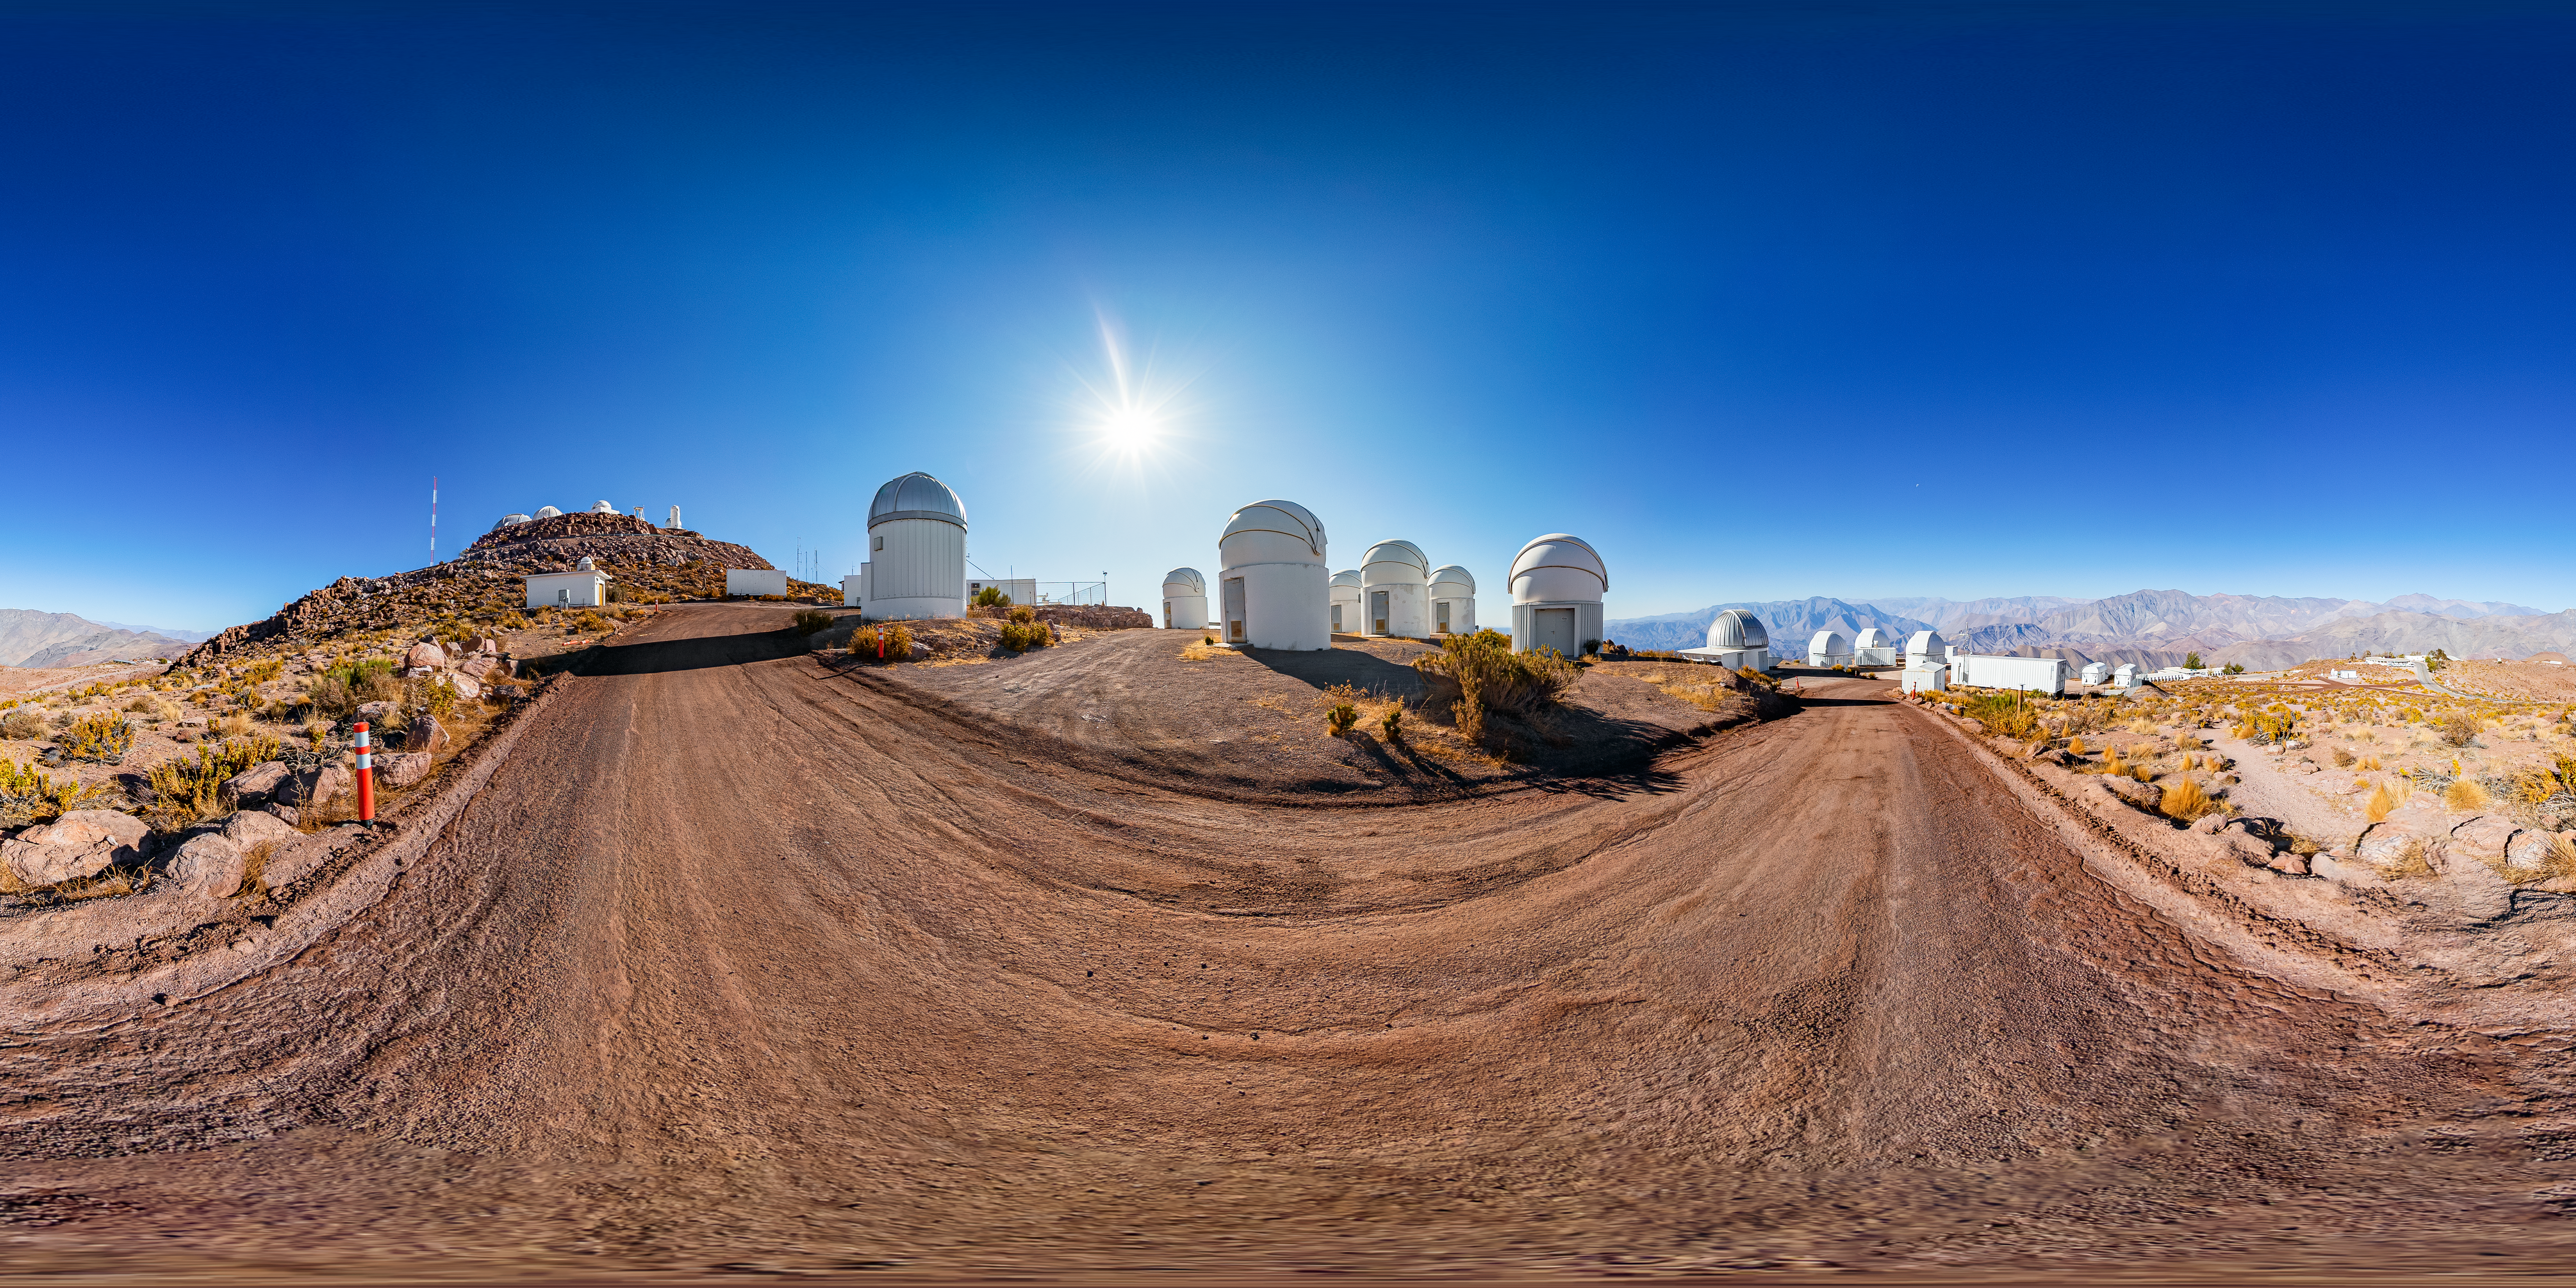

PROMPT 360 Panorama

A stitched 360 panorama of the Panchromatic Robotic Optical Monitoring and Polarimetry Telescopes (PROMPT) at Cerro Tololo Inter-American Observatory.

A fulldome version of this image can be viewed here.

Credit: CTIO/NOIRLab/NSF/AURA